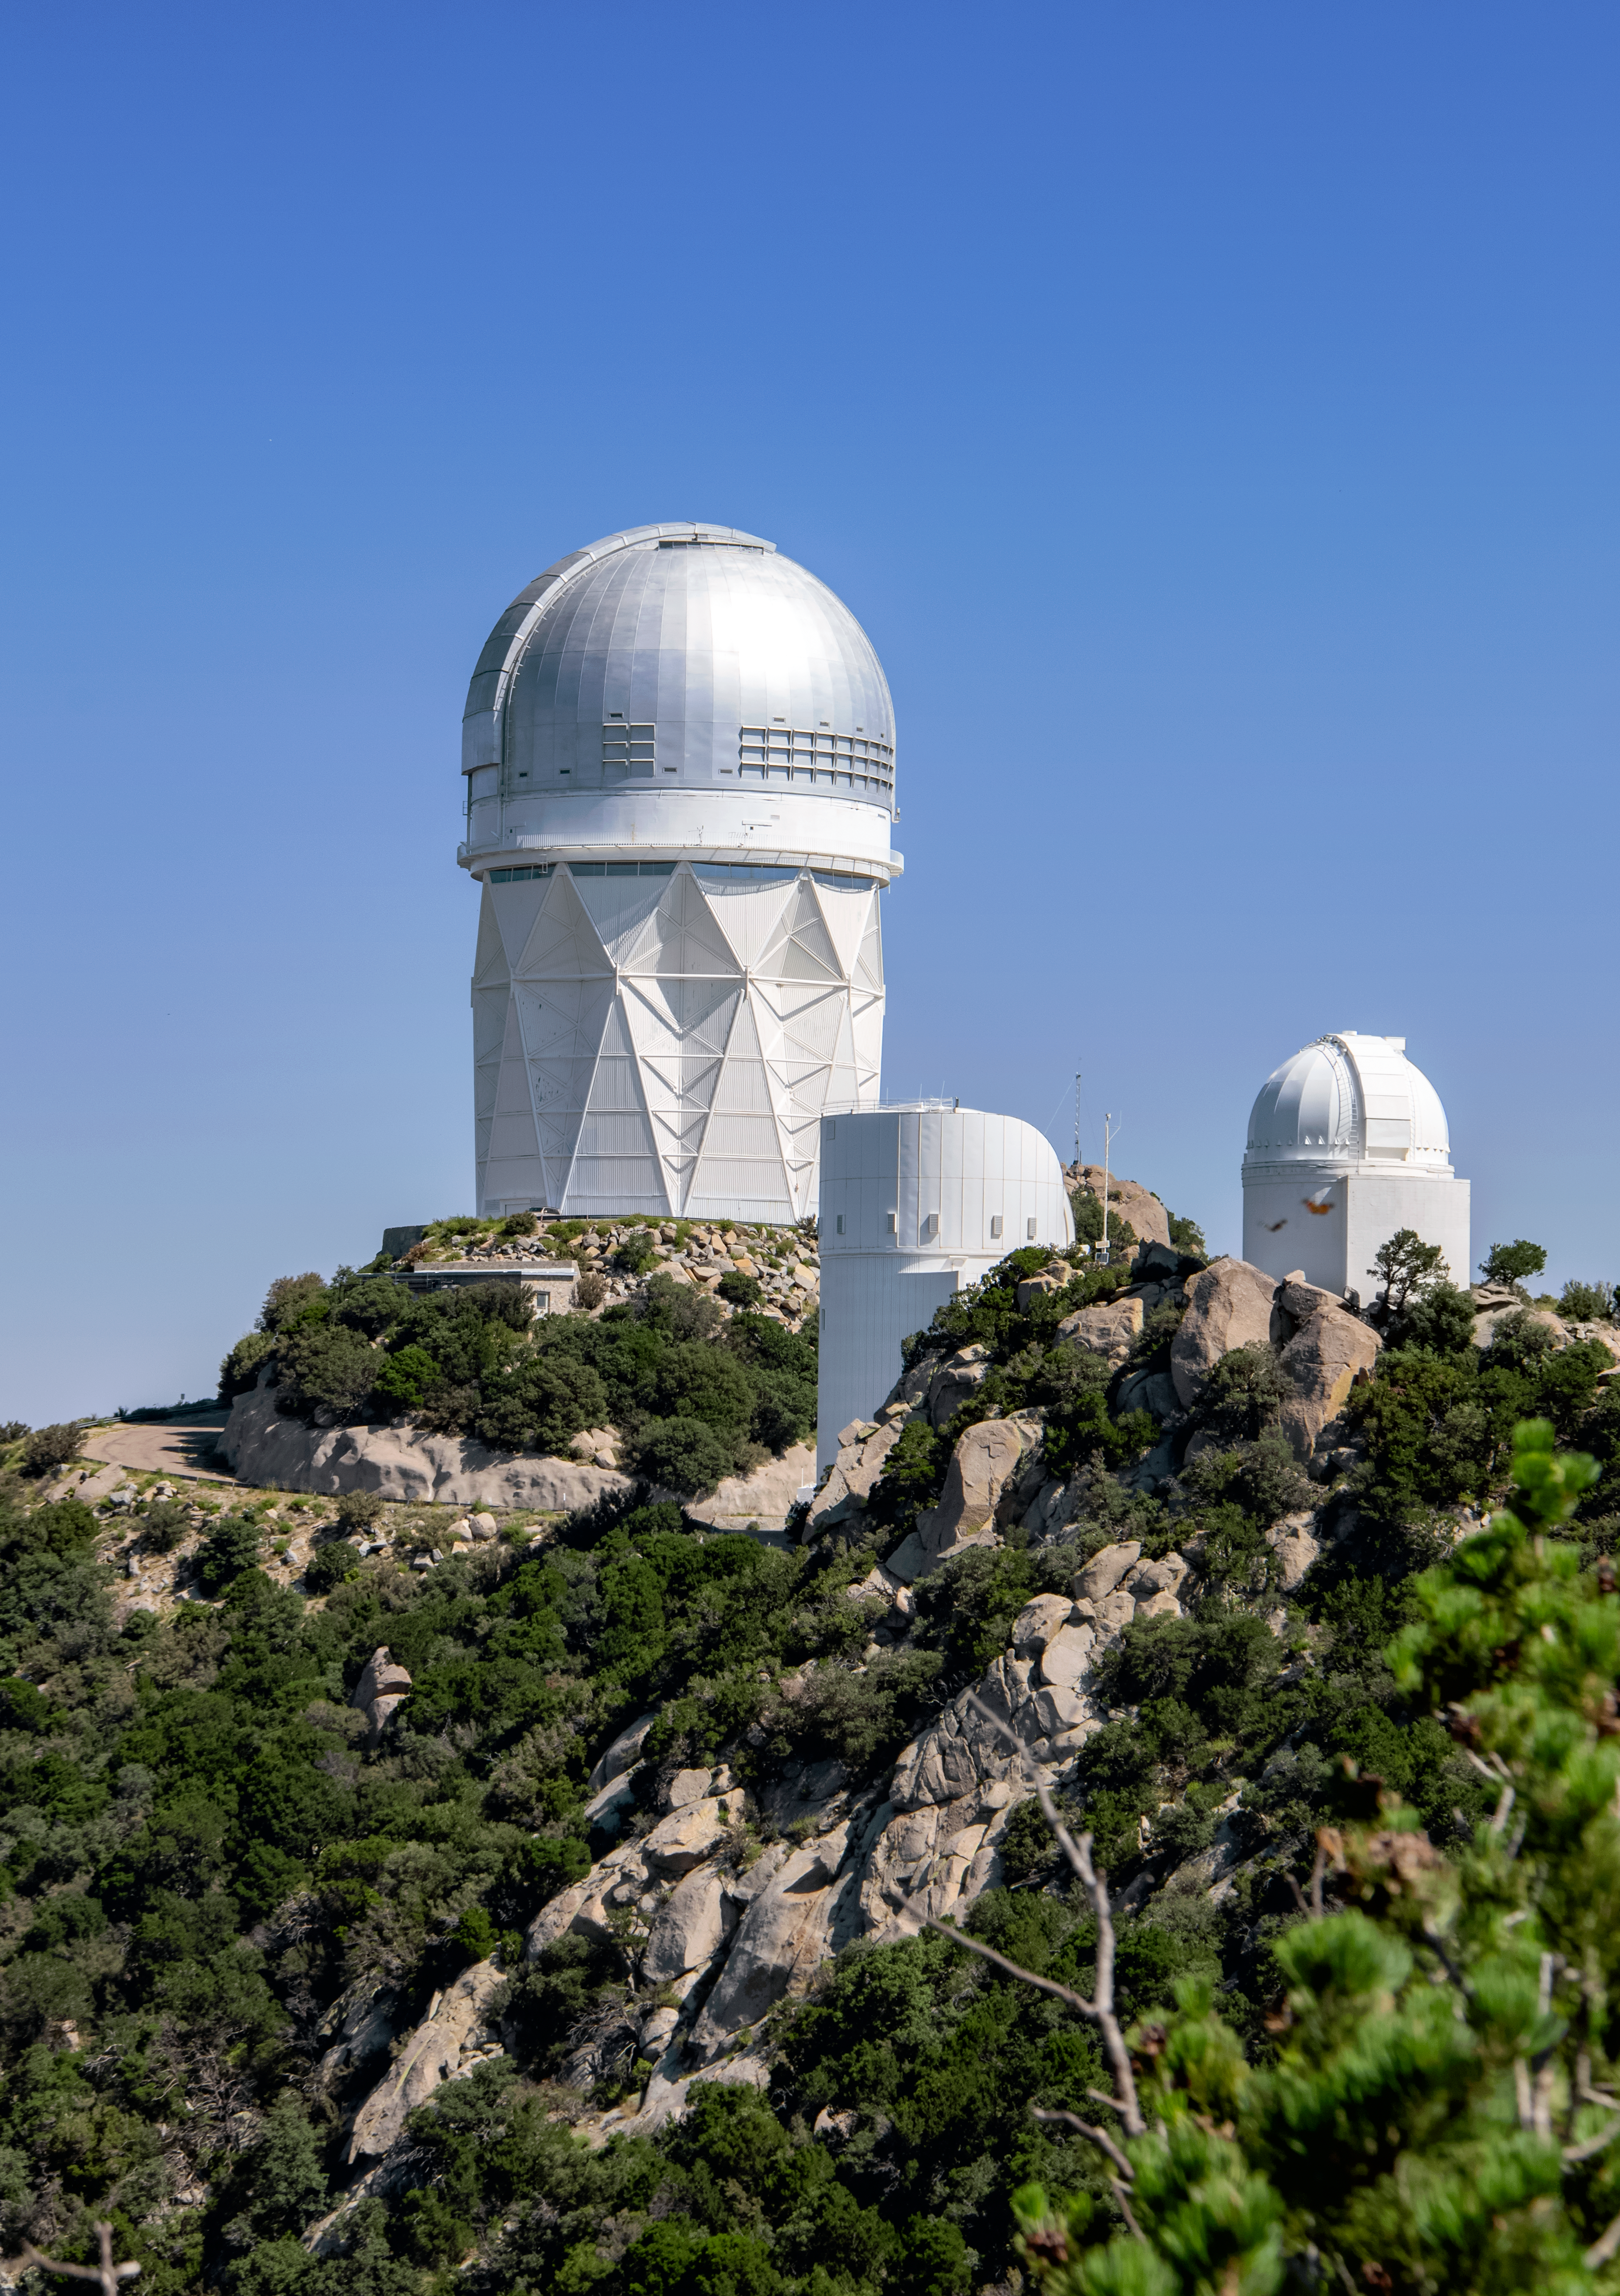

Nicholas U. Mayall 4-meter Telescope & Bok 2.3-meter Telescope

The Nicholas U. Mayall 4-meter Telescope and Bok 2.3-meter Telescope are shown here at the Kitt Peak National Observatory.

Credit: NOIRLab/AURA/NSF